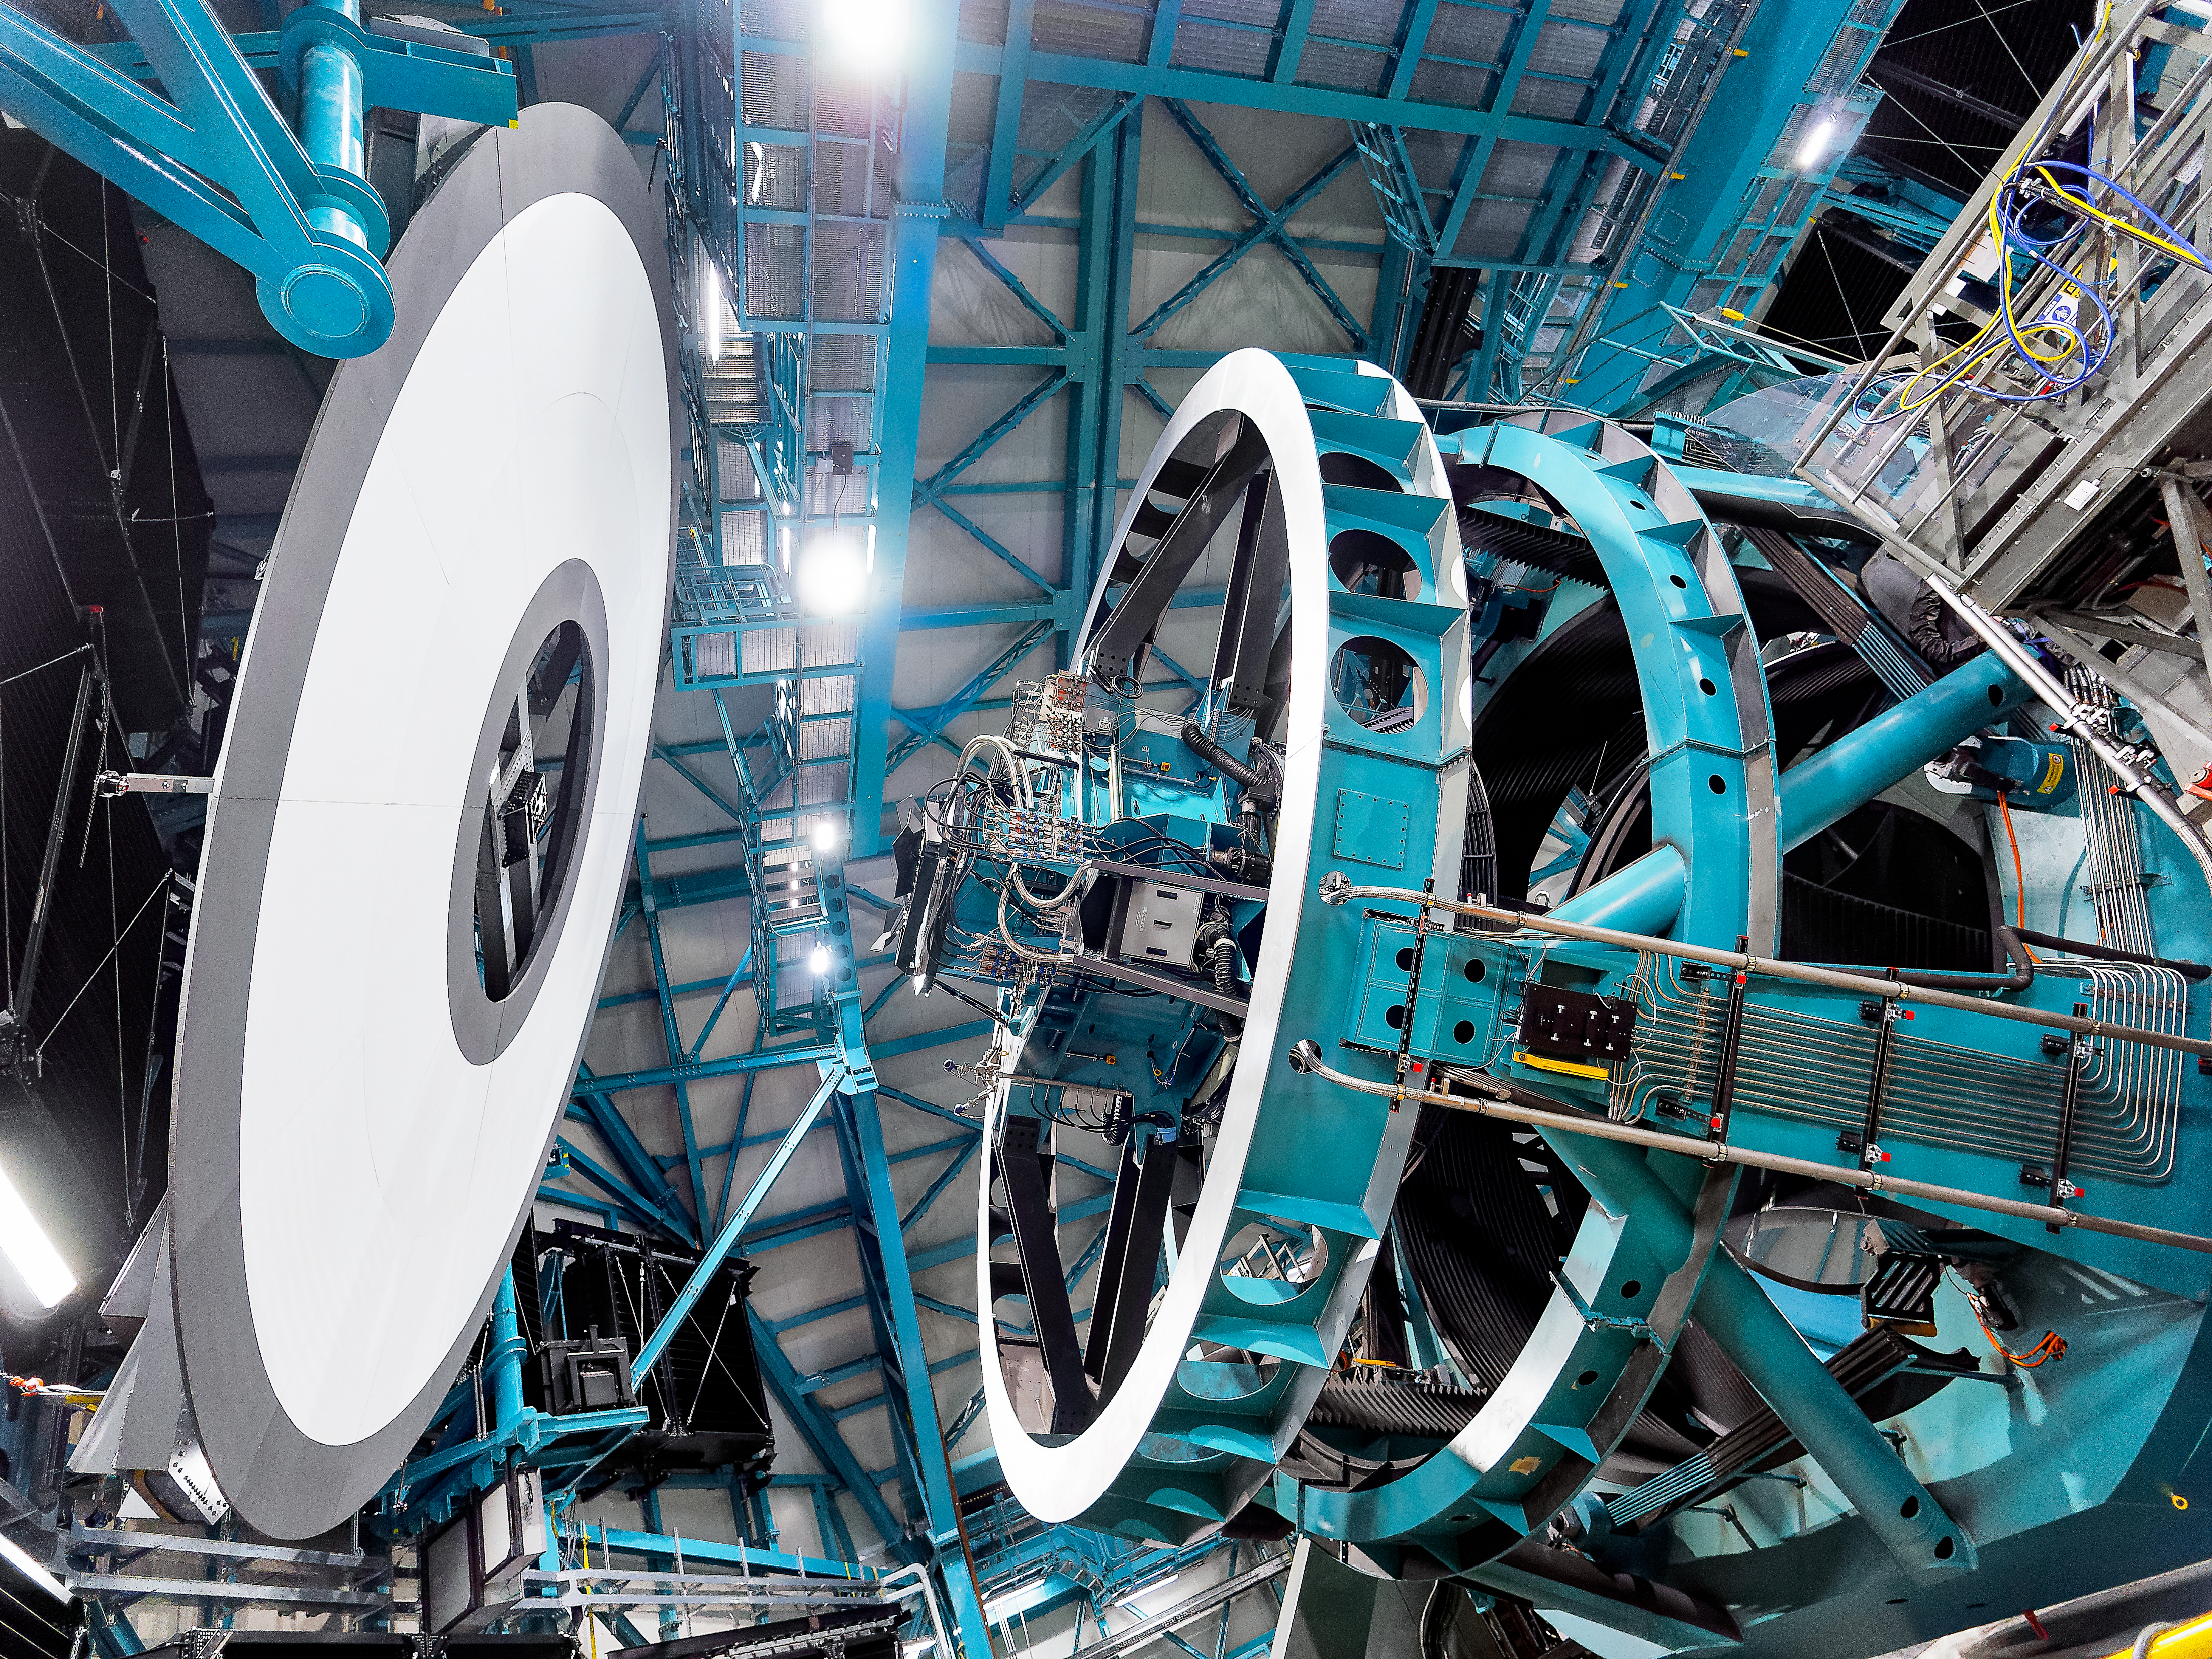

Calibrating Rubin

NSF–DOE Vera C. Rubin Observatory's Simonyi Survey Telescope gets ready for in-dome calibrations. Scientists use the white screen at left and a uniform light source to measure variations in the 3.2 billion pixels of the LSST Camera. These variations are due to the natural variations from manufacturing the detectors, not variations in the light we collect from space. Scientists use the calibration information they collect using this screen to account for these manufacturing variations in their science data.

Credit: RubinObs/NOIRLab/SLAC/DOE/NSF/AURA/W. O'Mullane